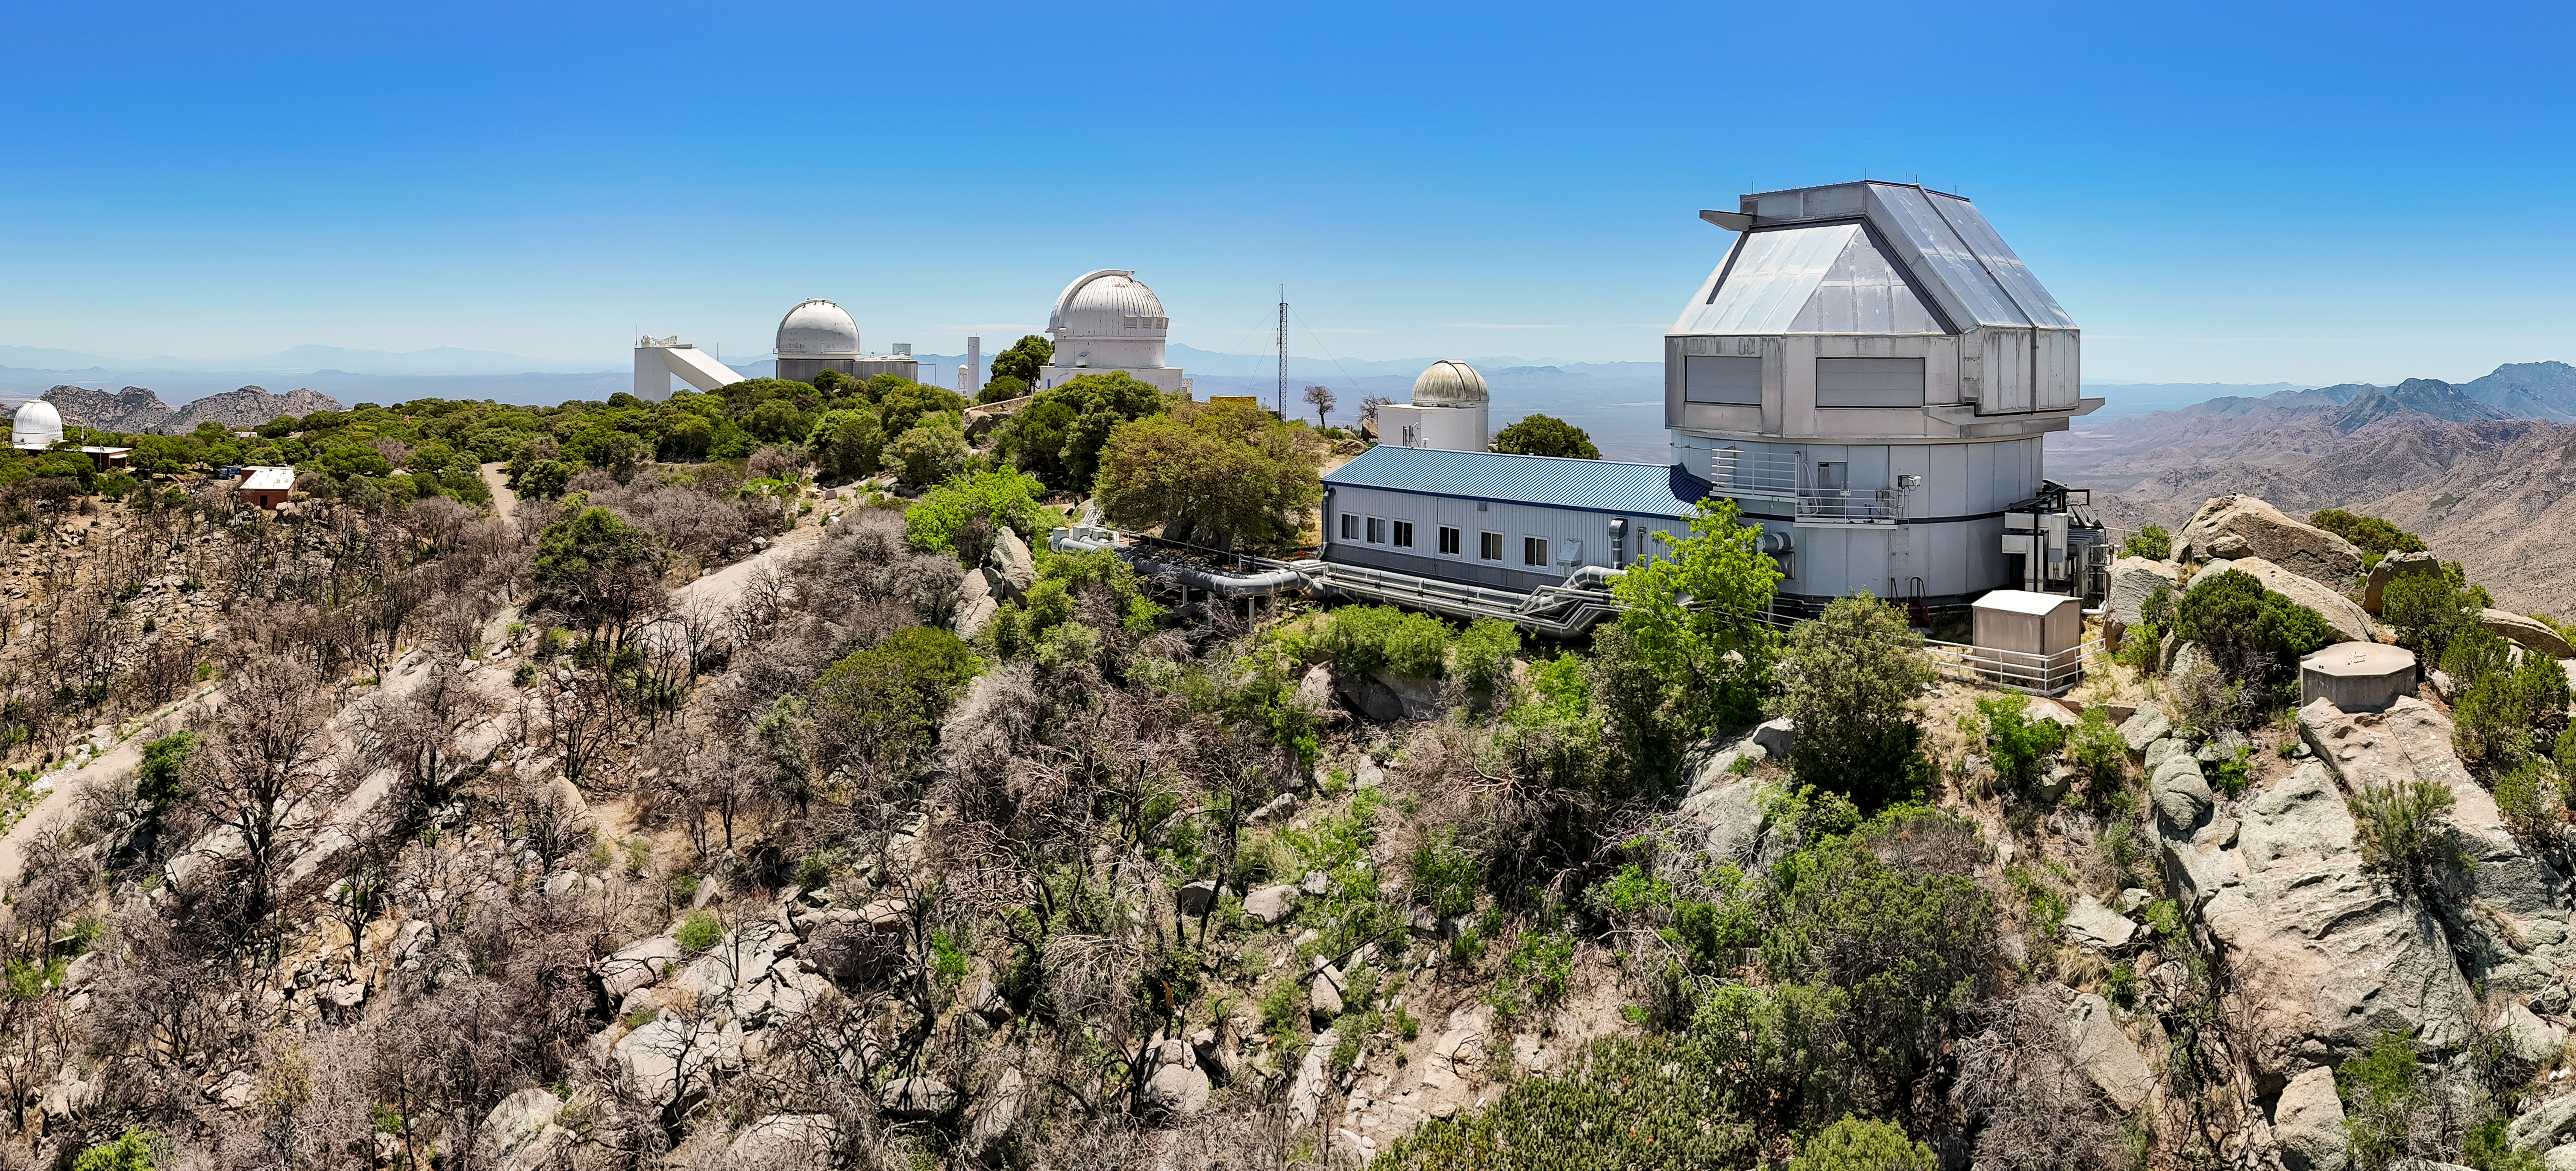

Various observing domes at Kitt Peak

Observing domes from right to left: WIYN 3.5-meter Telescope, Levine 0.4-meter Telescope, WIYN 0.9-meter Telescope, 2.1-meter Telescope, McMath-Pierce Solar Telescope, and the Robotically Controlled Telescope.

Credit: KPNO/NOIRLab/NSF/AURA/J. Lockridge